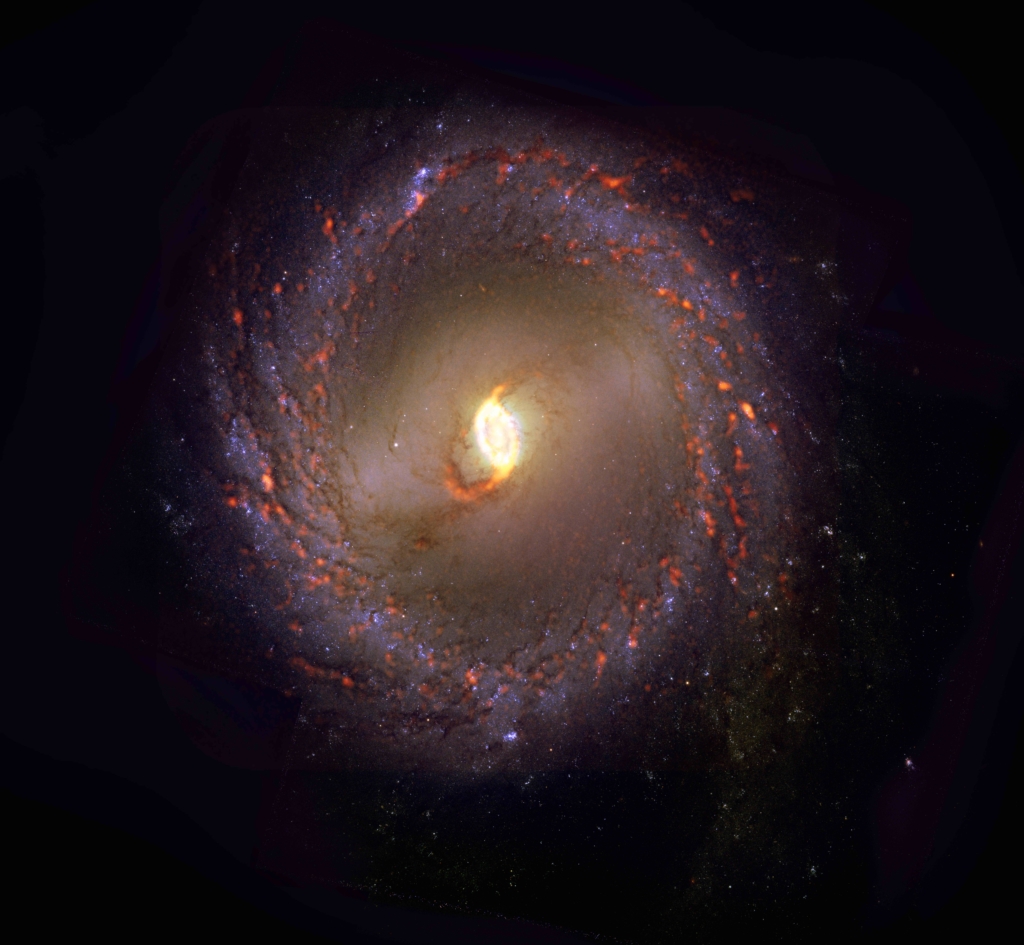

PHANGS-ALMA Survey: NGC3351

While conducting a census of nearly 100 galaxies in the nearby Universe, the PHANGS survey observed NGC3351, a galaxy featuring an outer ring and bar morphology. Prior to the study, scientists believed that all, or most stellar nurseries, looked and behaved the same. The study revealed that stellar nurseries are actually characterized by extraordinary diversity. NGC3351 is shown here as an ALMA (orange) composite with Hubble Space Telescope (red) data.

Credit: ALMA (ESO/NAOJ/NRAO)/ESA/NASA/PHANGS, S. Dagnello (NRAO)